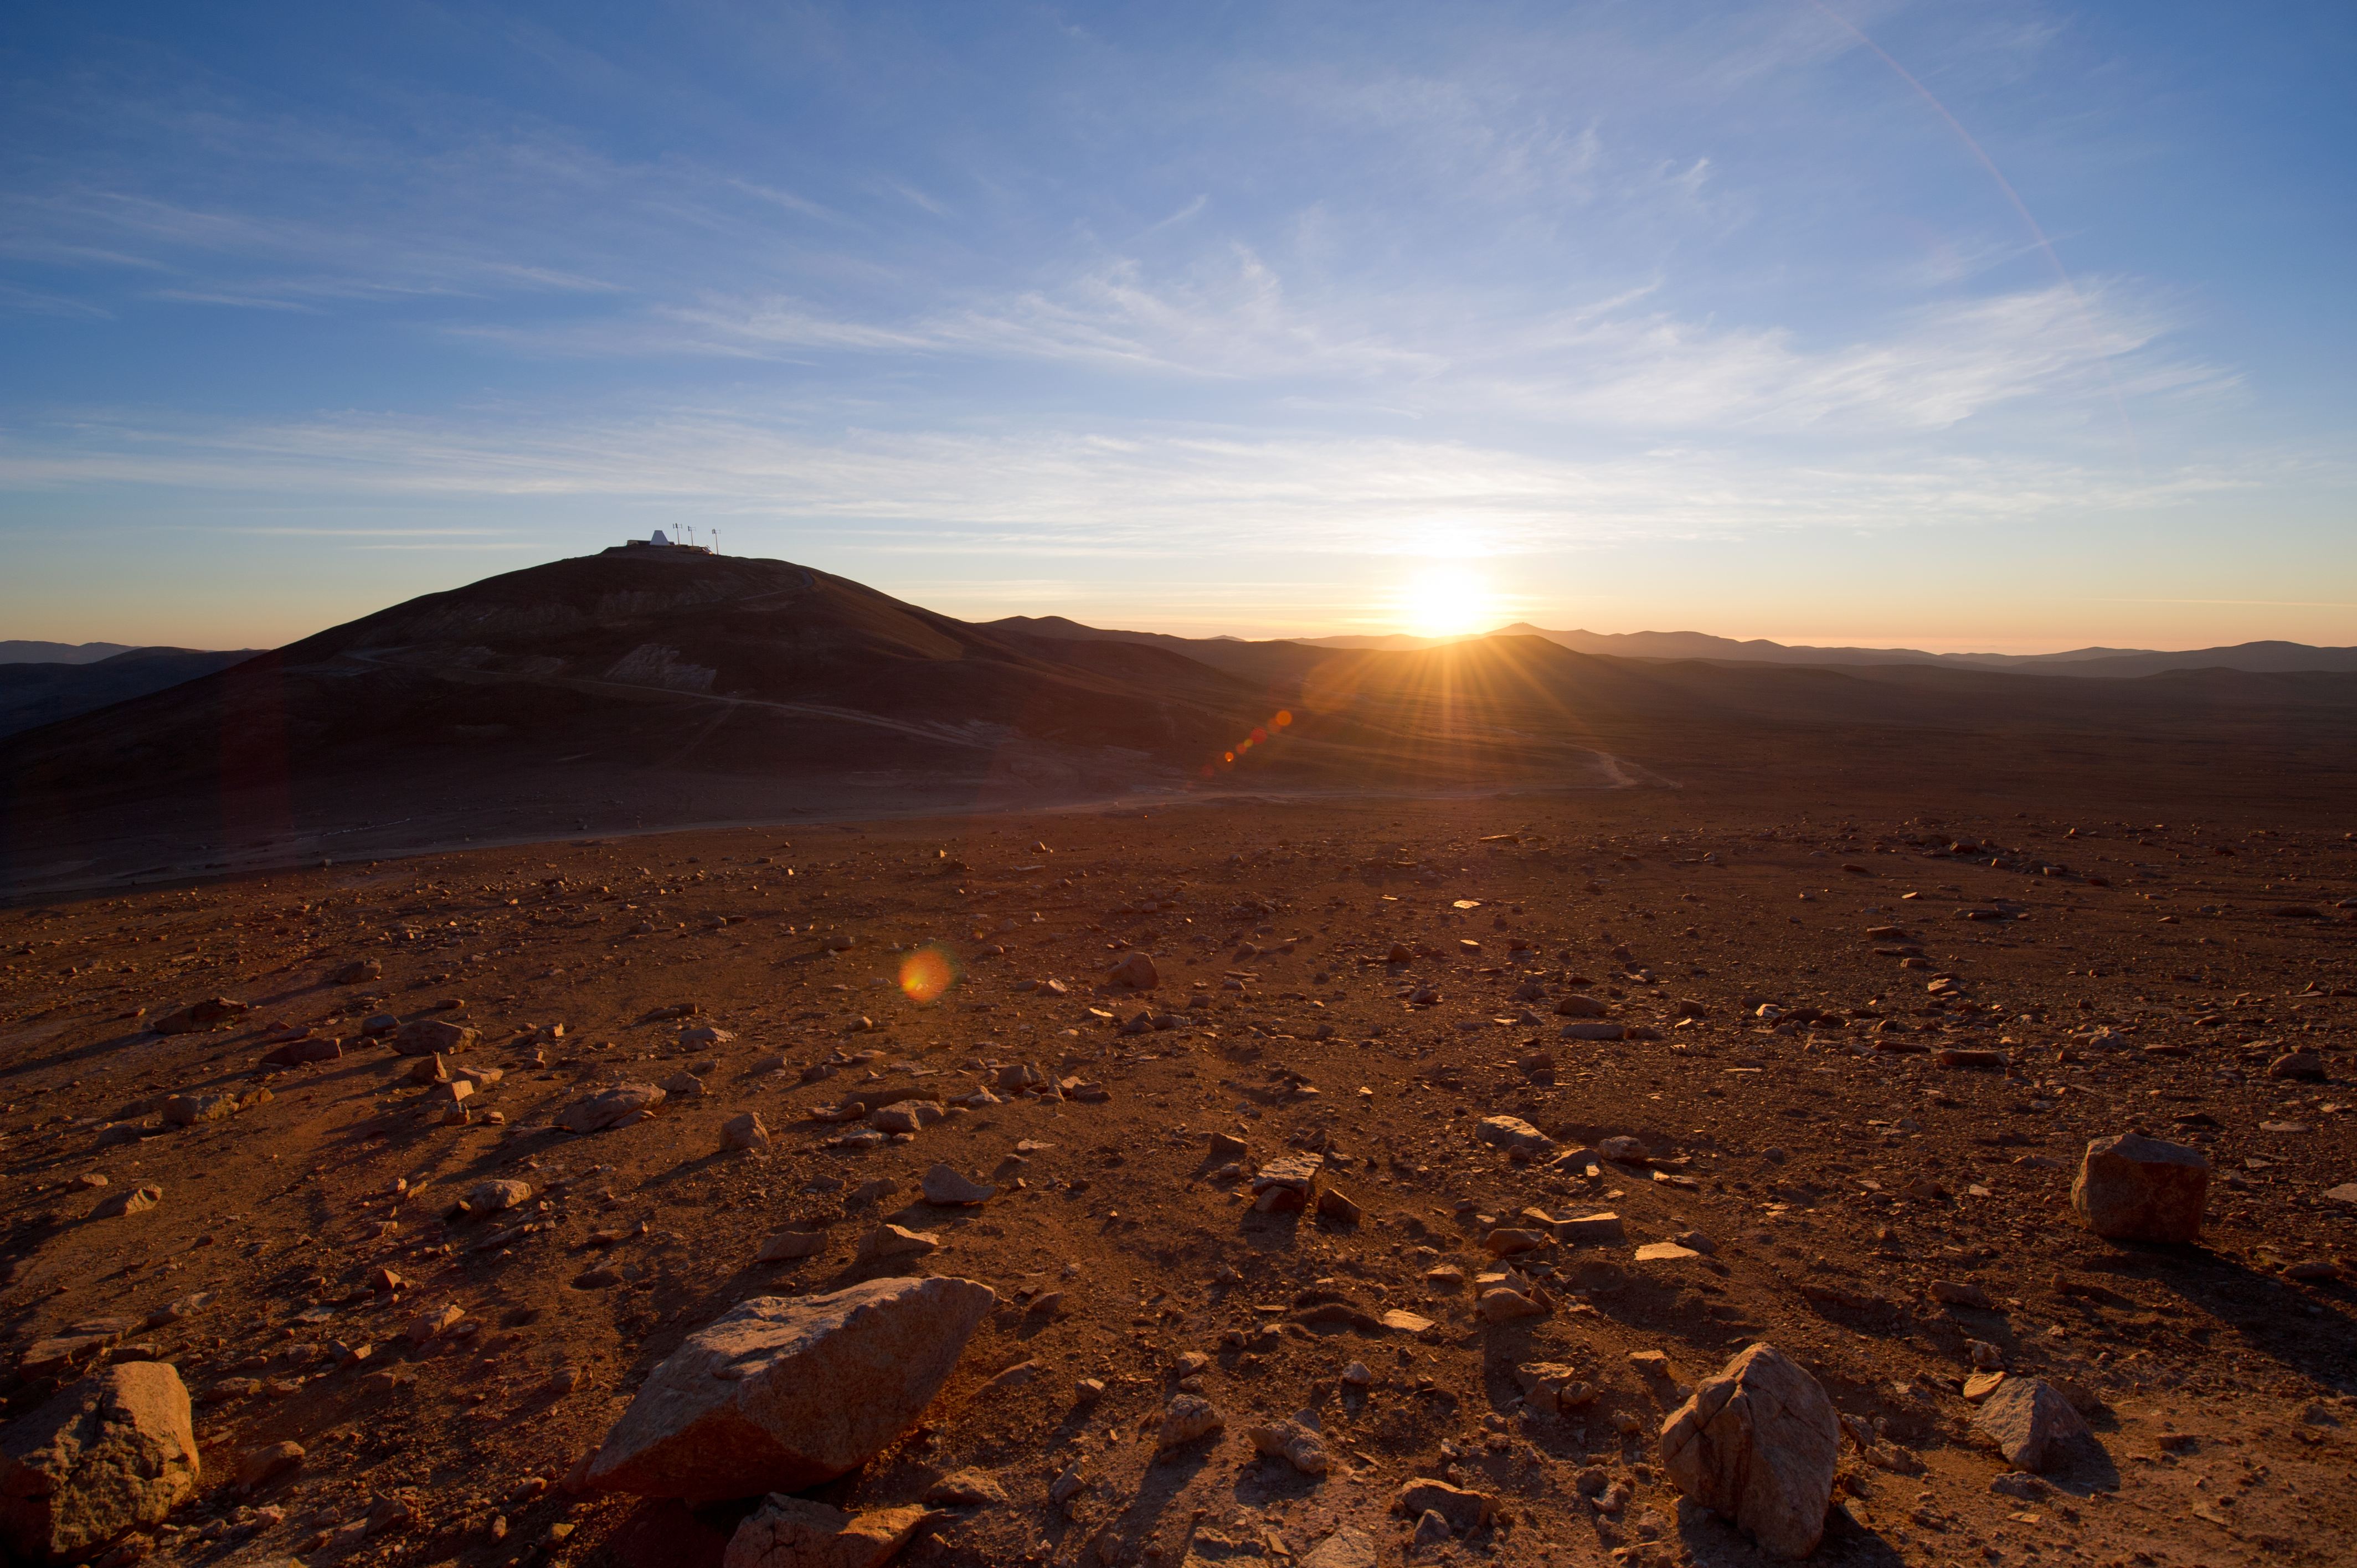

Desert landscape

The Atacama Desert covers a 1000km strip of land.

Credit: ESO/C. Malin